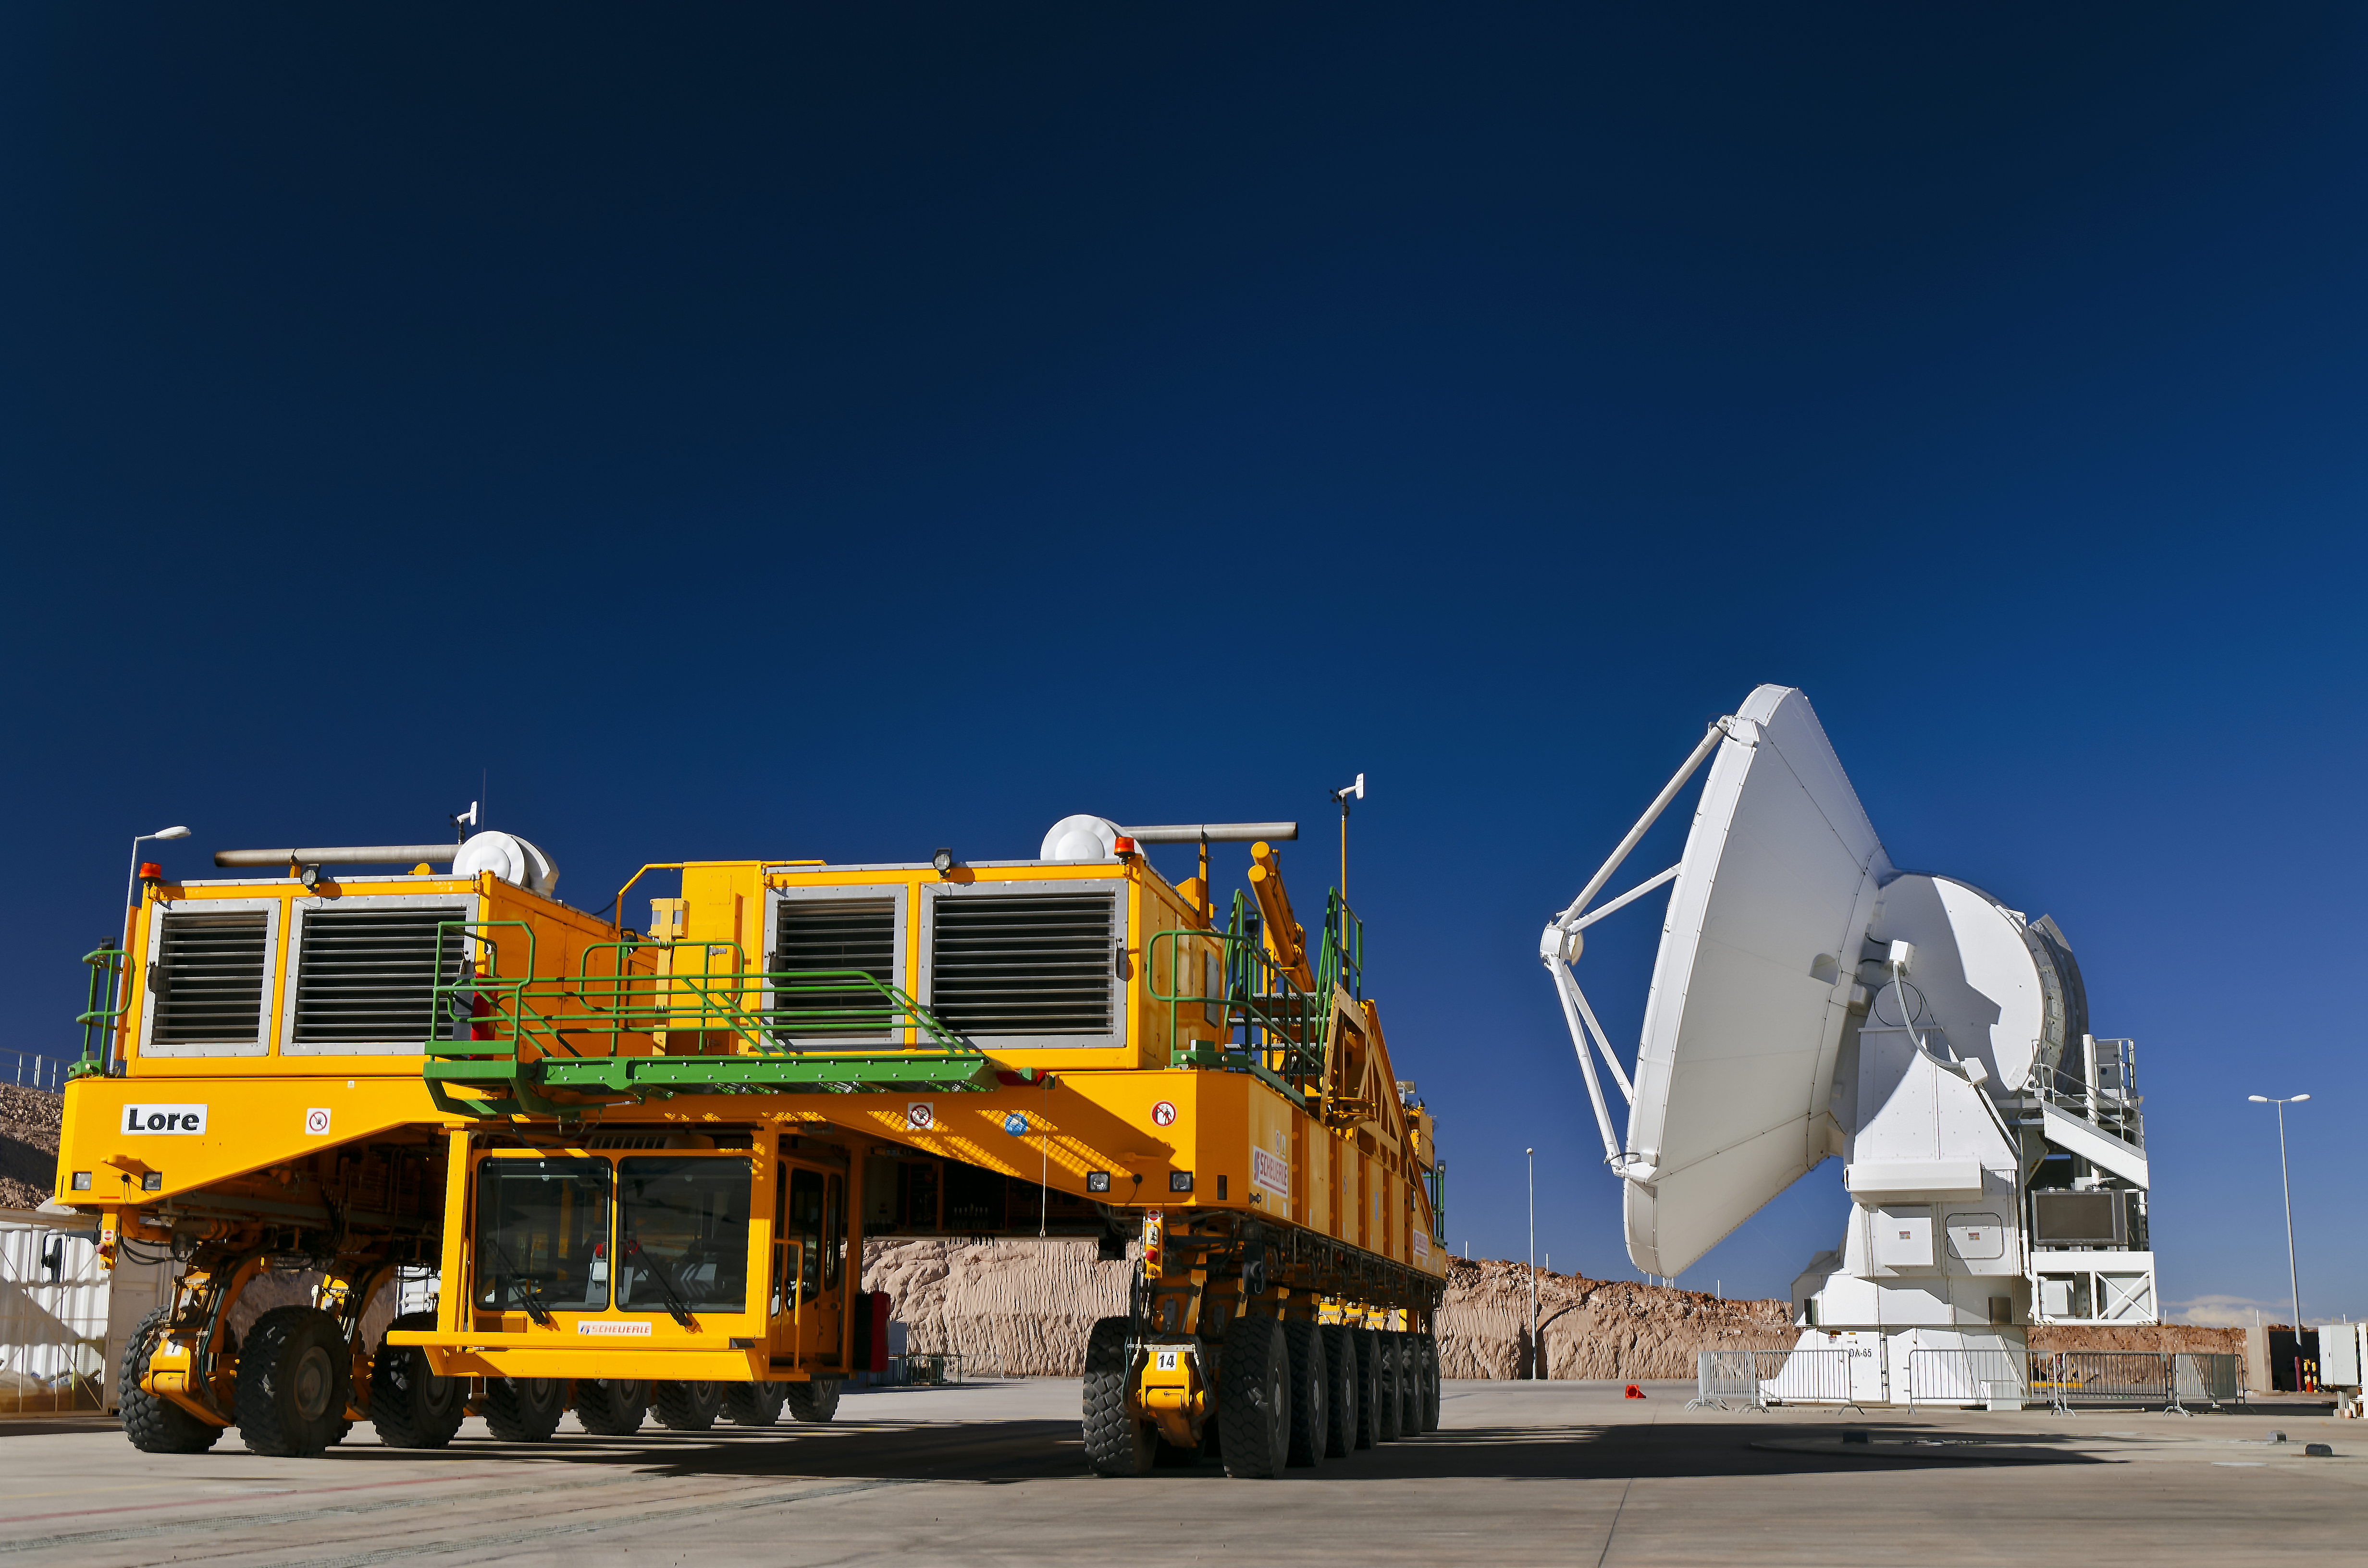

ALMA transporter Lore

The ALMA transporter Lore, one out of two especially constructed for the transport of the huge antennas, on his way to work.

Credit: S. Otarola/ESO